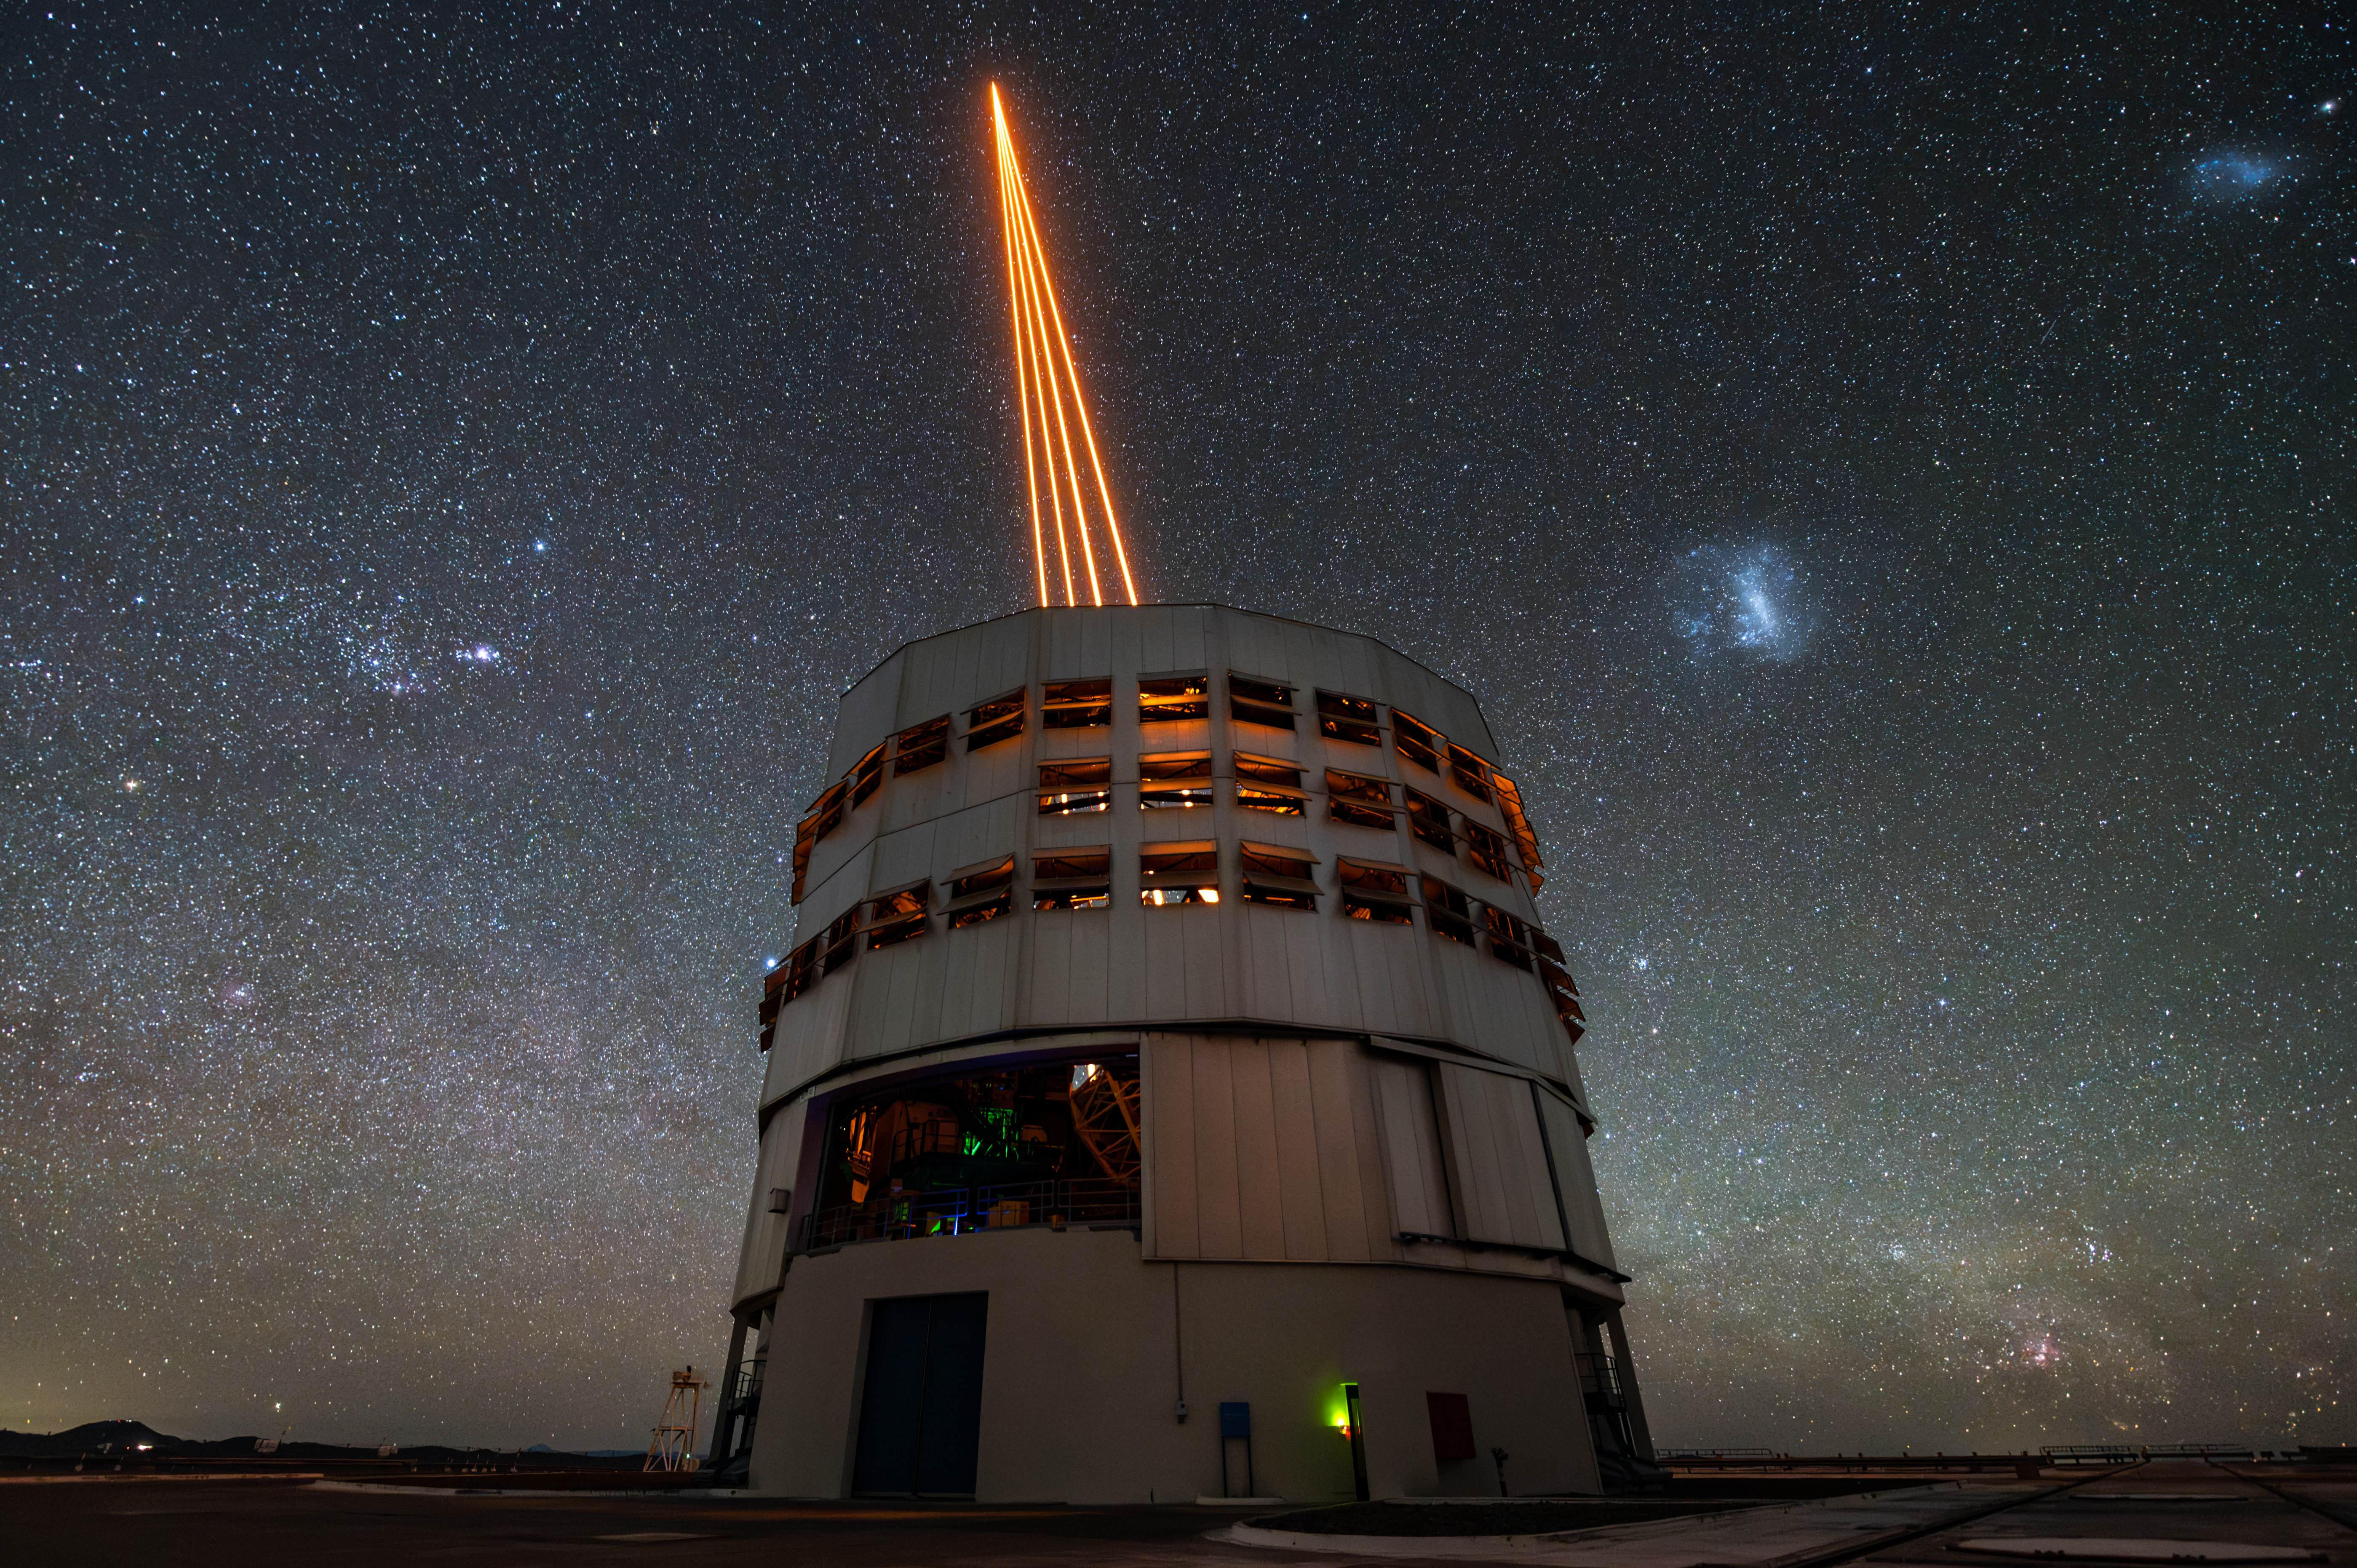

VLT’s lasers and the stunning dark skies of the Atacama Desert

This photograph captures the Unit Telescope 4 of ESO’s Very Large Telescope, located in Chile’s Atacama Desert, and its four-laser system, which is used to excite sodium atoms in the atmosphere. The atoms excited by the lasers emit light that is affected by the atmosphere in the same way as the light emitted by real stars. The emitted light is collected by the telescope and can be used by the adaptive-optics system to measure the distortions introduced by the atmosphere and then to correct for them. This advanced system, combined with the excellent dark-sky conditions of the Atacama Desert, ensure the telescope can obtain extremely sharp images.

Credit: ESO